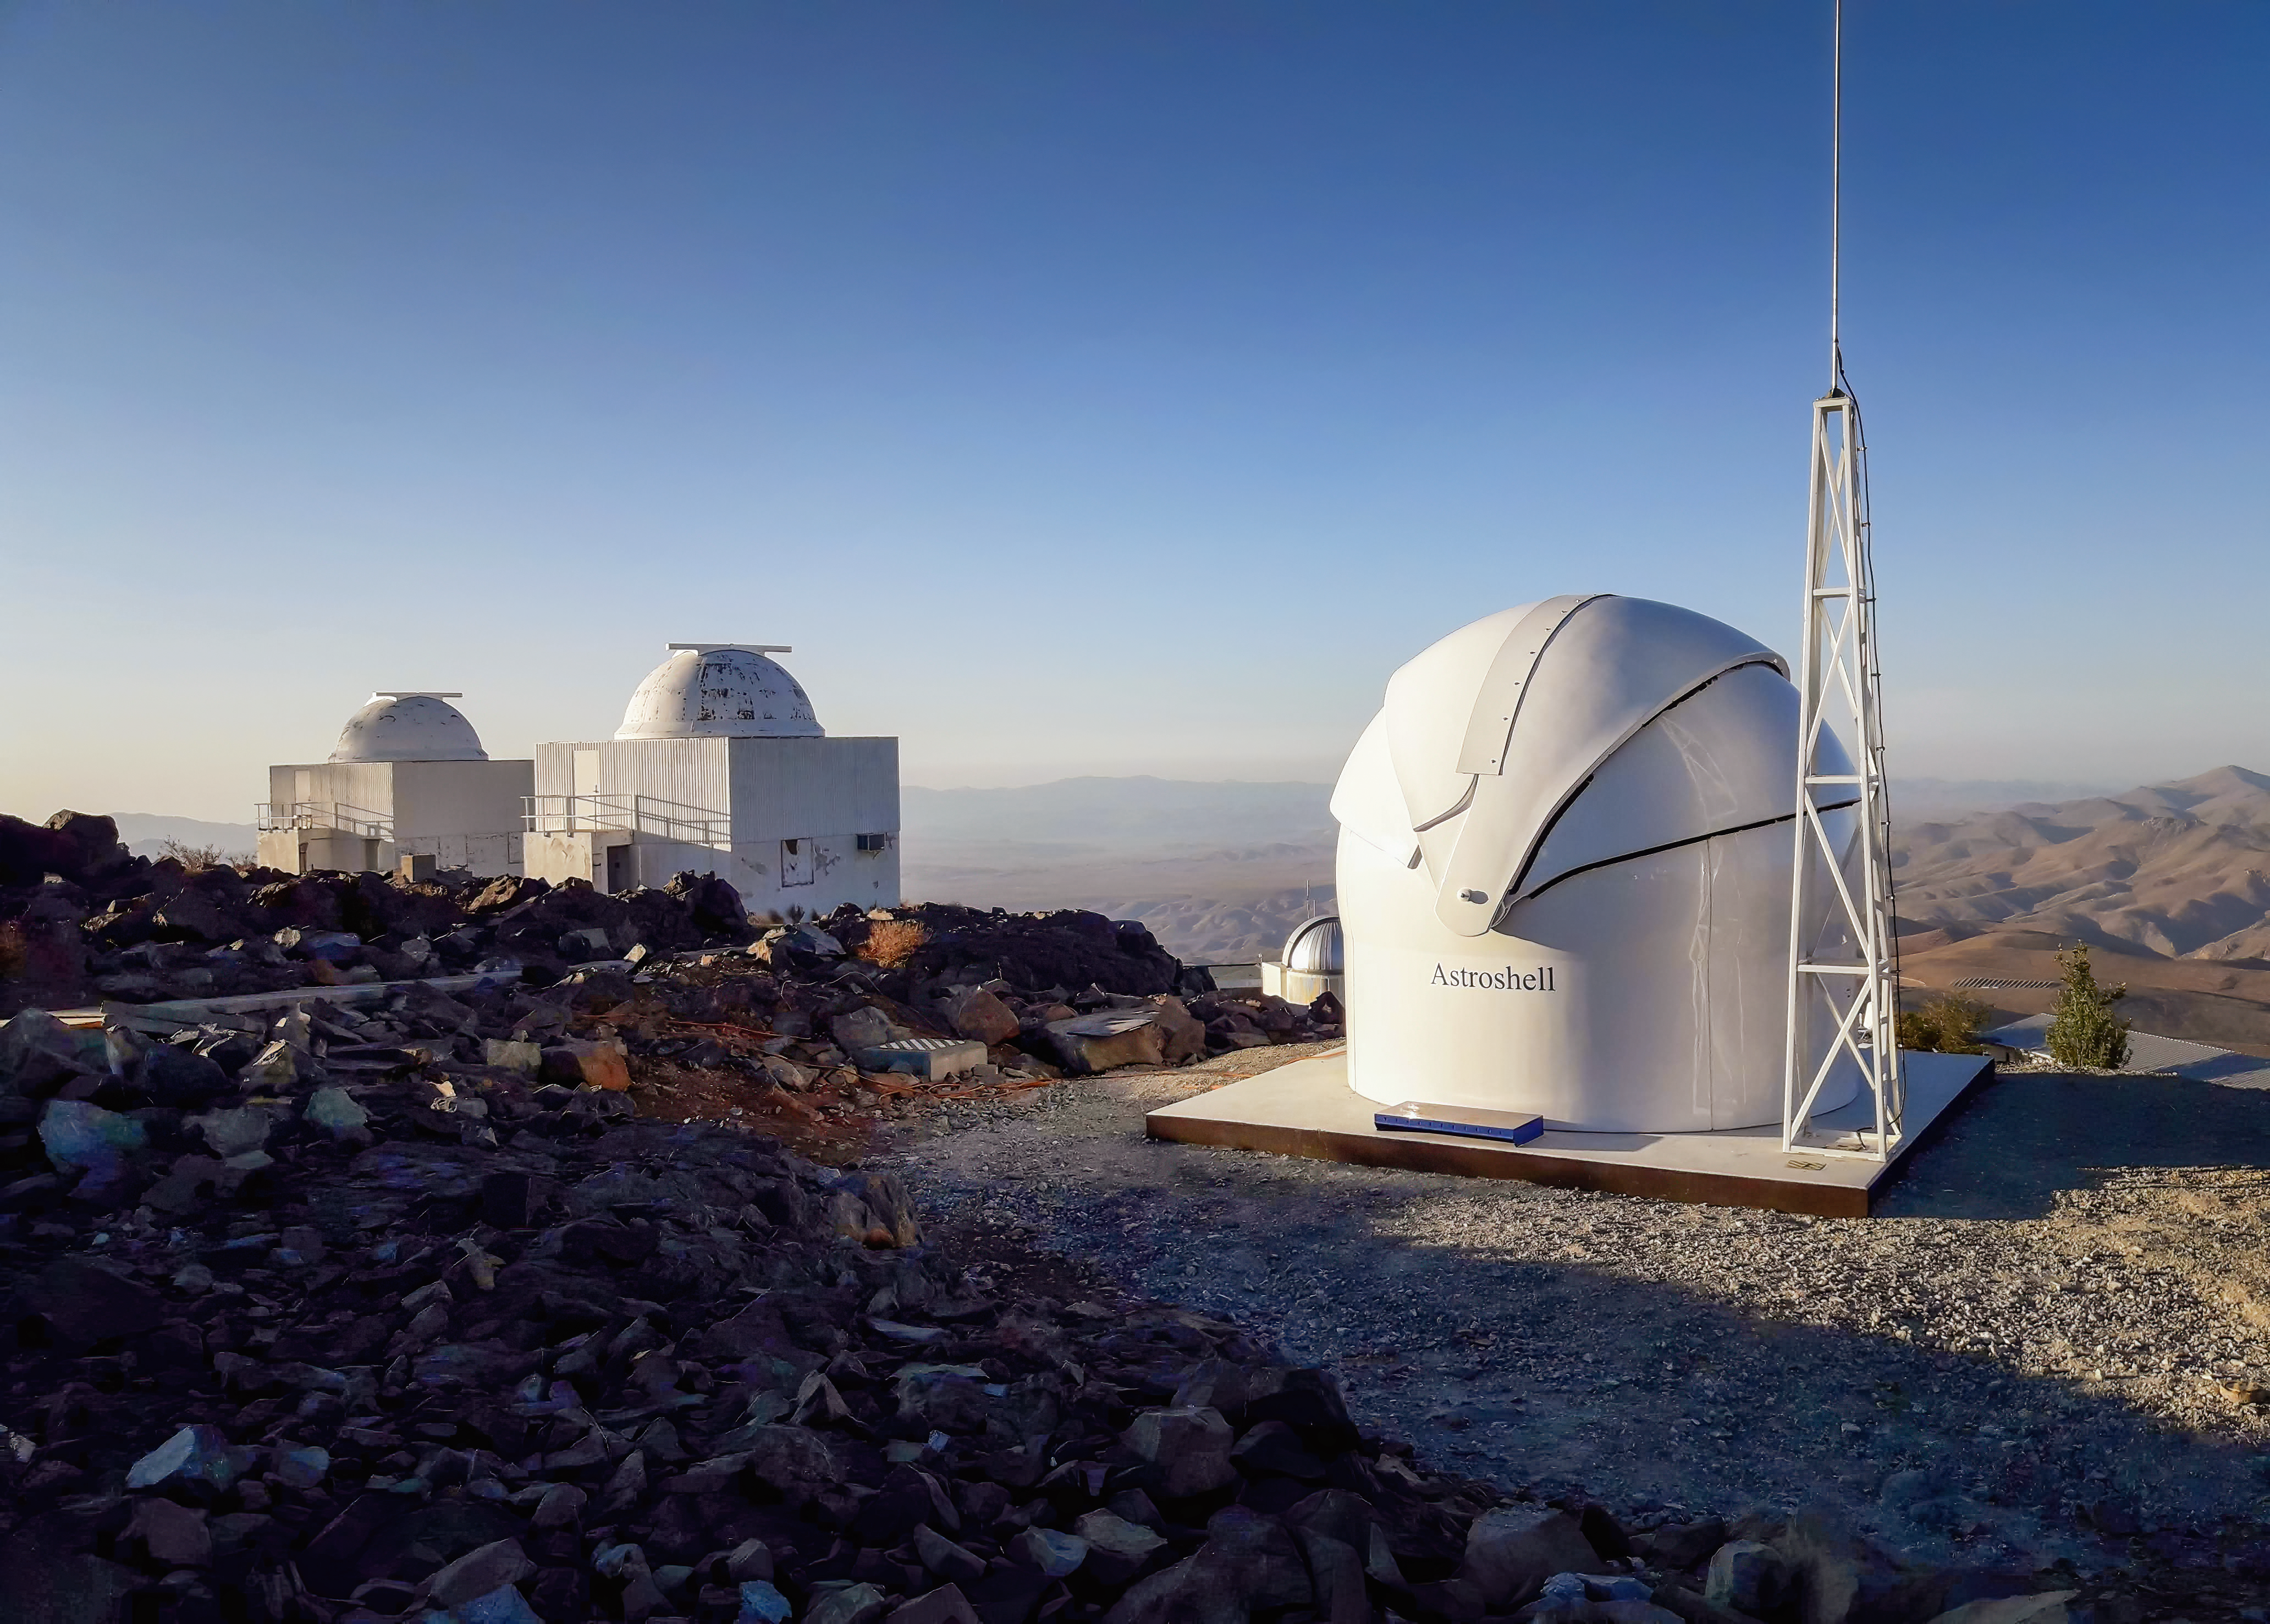

Test-Bed Telescope 2 at ESO’s La Silla Observatory

The new Test-Bed Telescope 2, a European Space Agency telescope, is housed inside the shiny white dome shown in this picture, at ESO’s La Silla Observatory in Chile. The telescope has now started operations and will assist its northern-hemisphere twin in protecting us from potentially hazardous, near-Earth objects.

The domes of ESO's 0.5 m and the Danish 0.5 m telescopes are visible in the background of this image.

Credit: I. Saviane/ESO